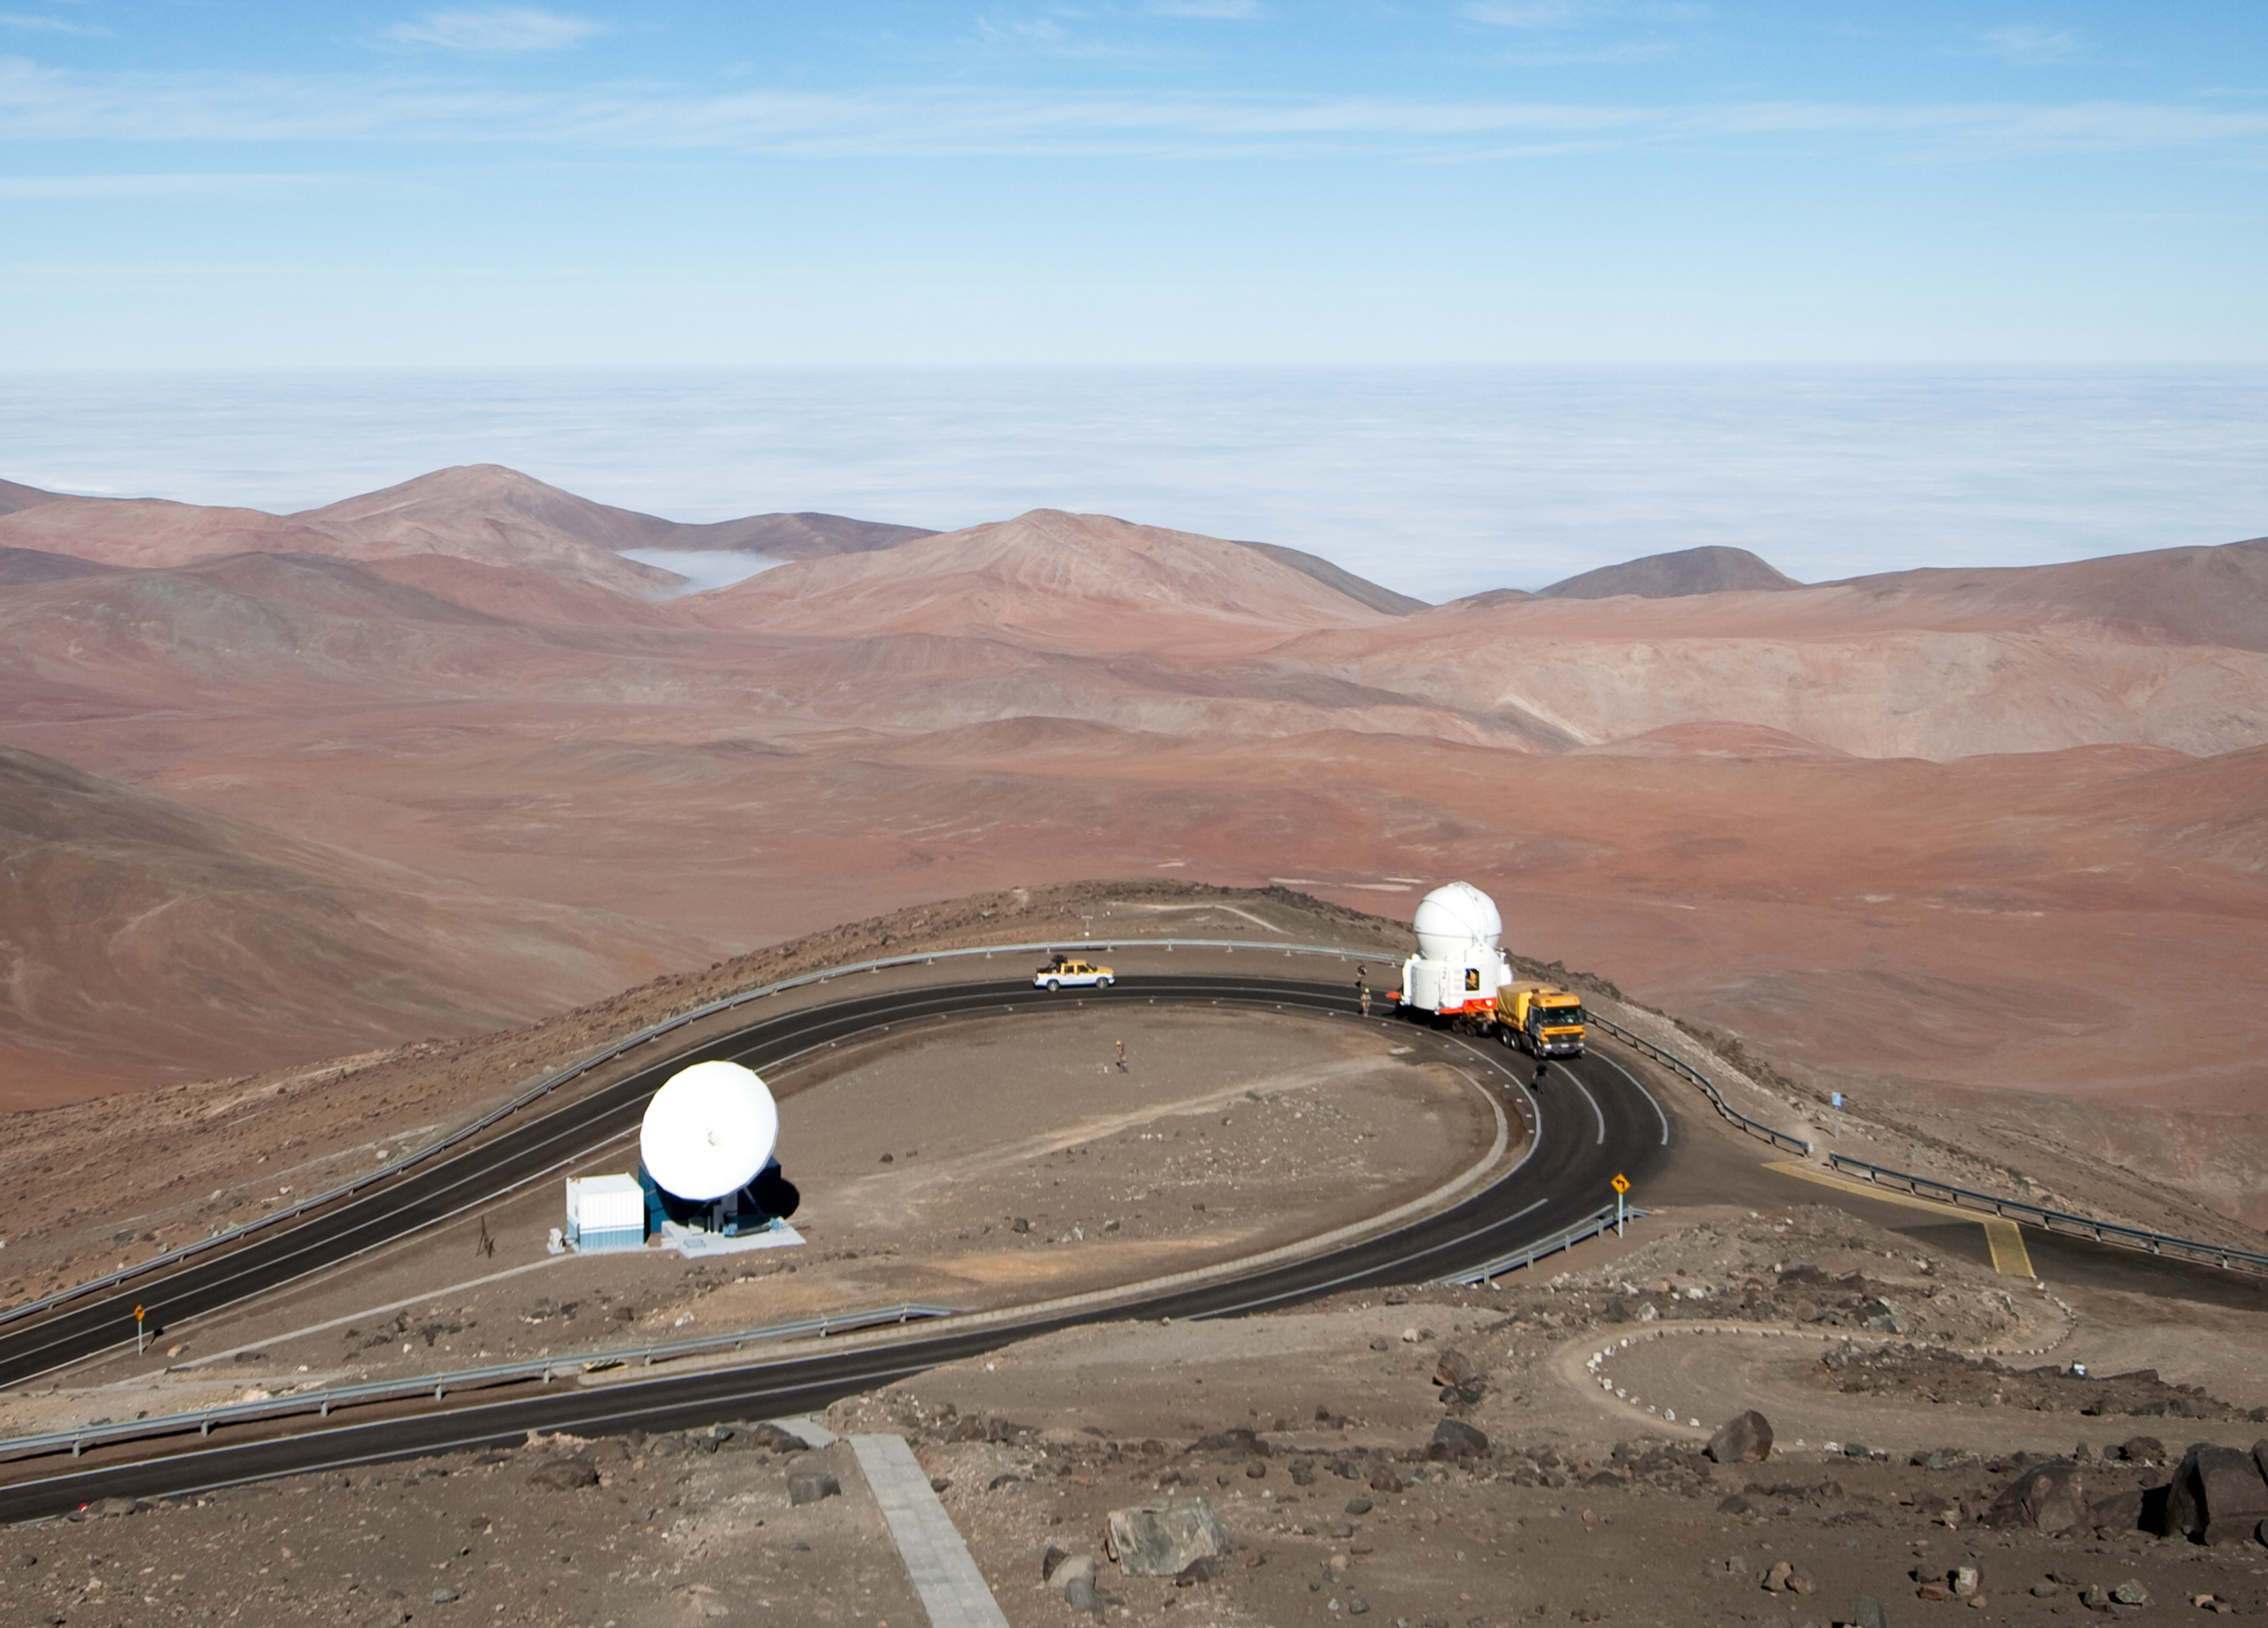

Transporting an Auxiliary Telescope

ESO astronomer Yuri Beletsky captured images of the transport of one of the 1.8-metre Auxiliary Telescopes (AT) that compose, together with their larger 8.2-metre companions, ESO’s Very Large Telescope (VLT) array. The AT was moved with the utmost care from the base camp, where it had been undergoing maintenance, including the recoating of its mirrors, back to the VLT platform on top of Cerro Paranal.

The ATs form part of the VLT Interferometer (VLTI), allowing this unique facility to operate every night. The ATs are mounted on tracks and can be moved between precisely defined observing positions, collecting light that is then combined in the VLTI. The ATs are very unusual telescopes, as they are self-contained in individual ultra-compact protective domes, and travel with their own electronics, ventilation, hydraulics and cooling systems. Each AT has a transporter that lifts the telescope and moves it from one position to the next. Although for the transfer down to base camp, ESO engineers and technicians rely on a more traditional means of transport, the truck.

Credit: ESO/Y. Beletsky